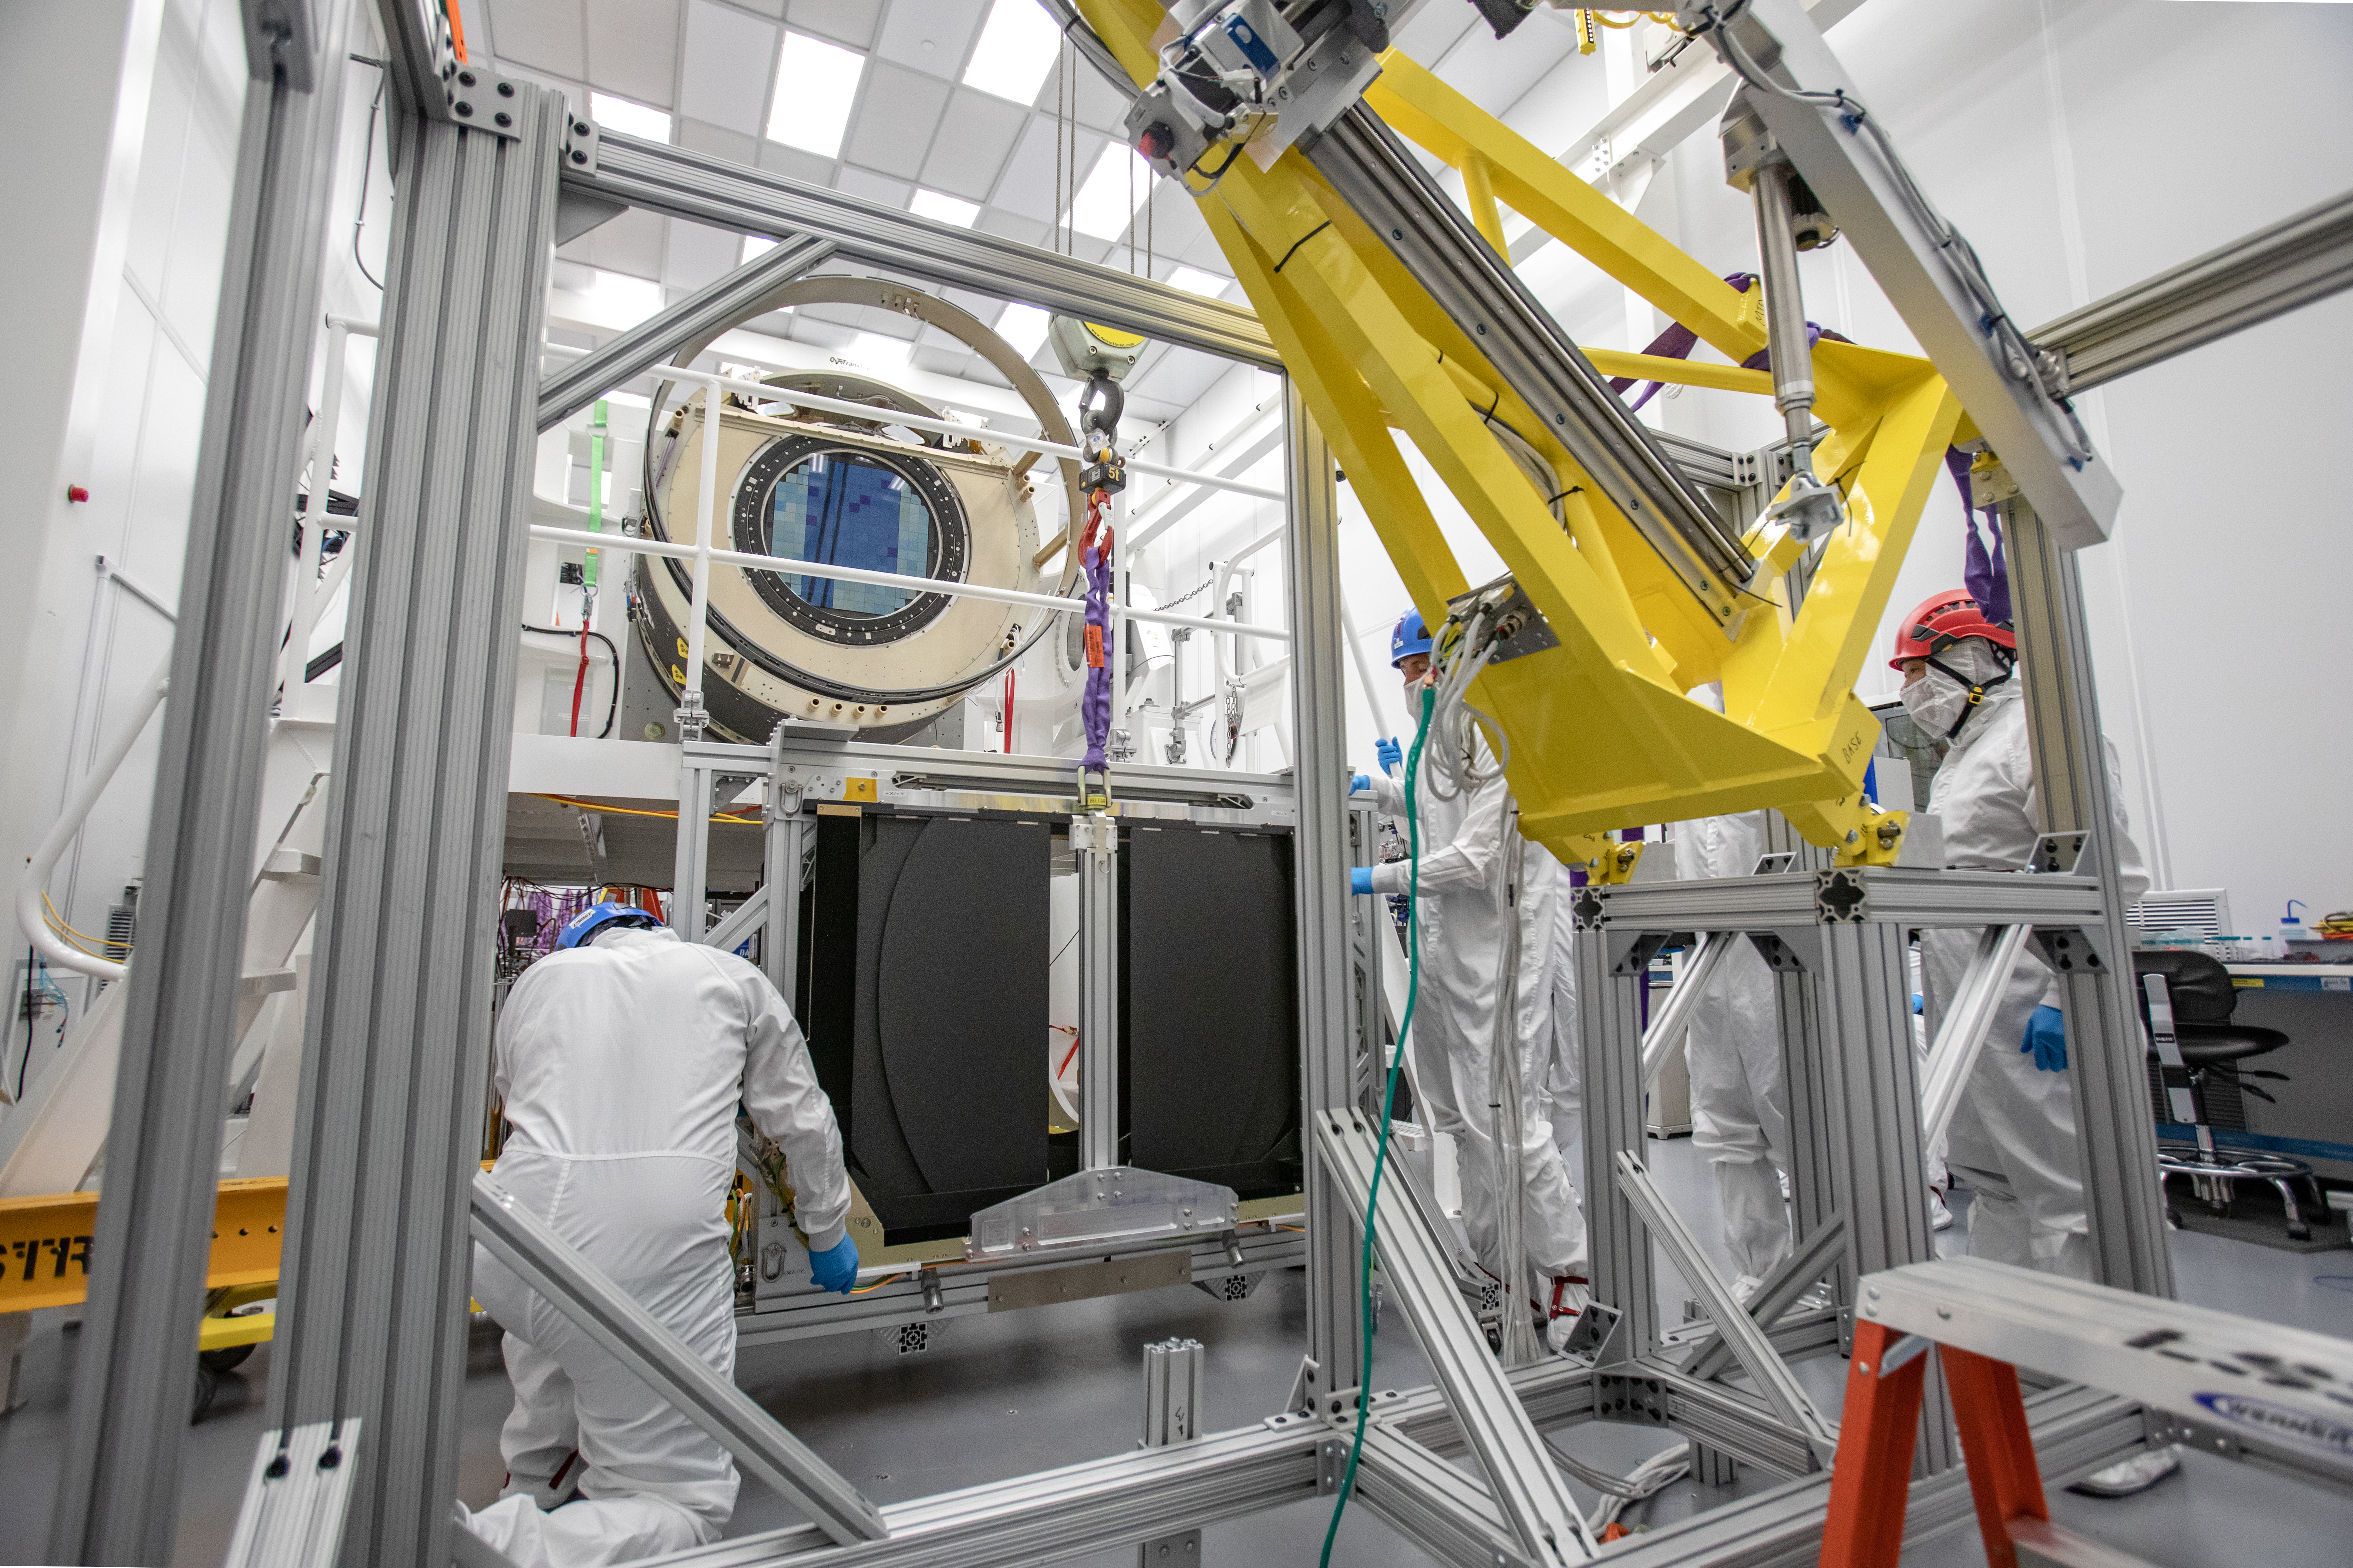

LSST Camera Shutter Installation

The LSST camera team successfully attached the shutter to the camera body on June 8.

Credit: Jacqueline Ramseyer Orrell/SLAC National Accelerator Laboratory